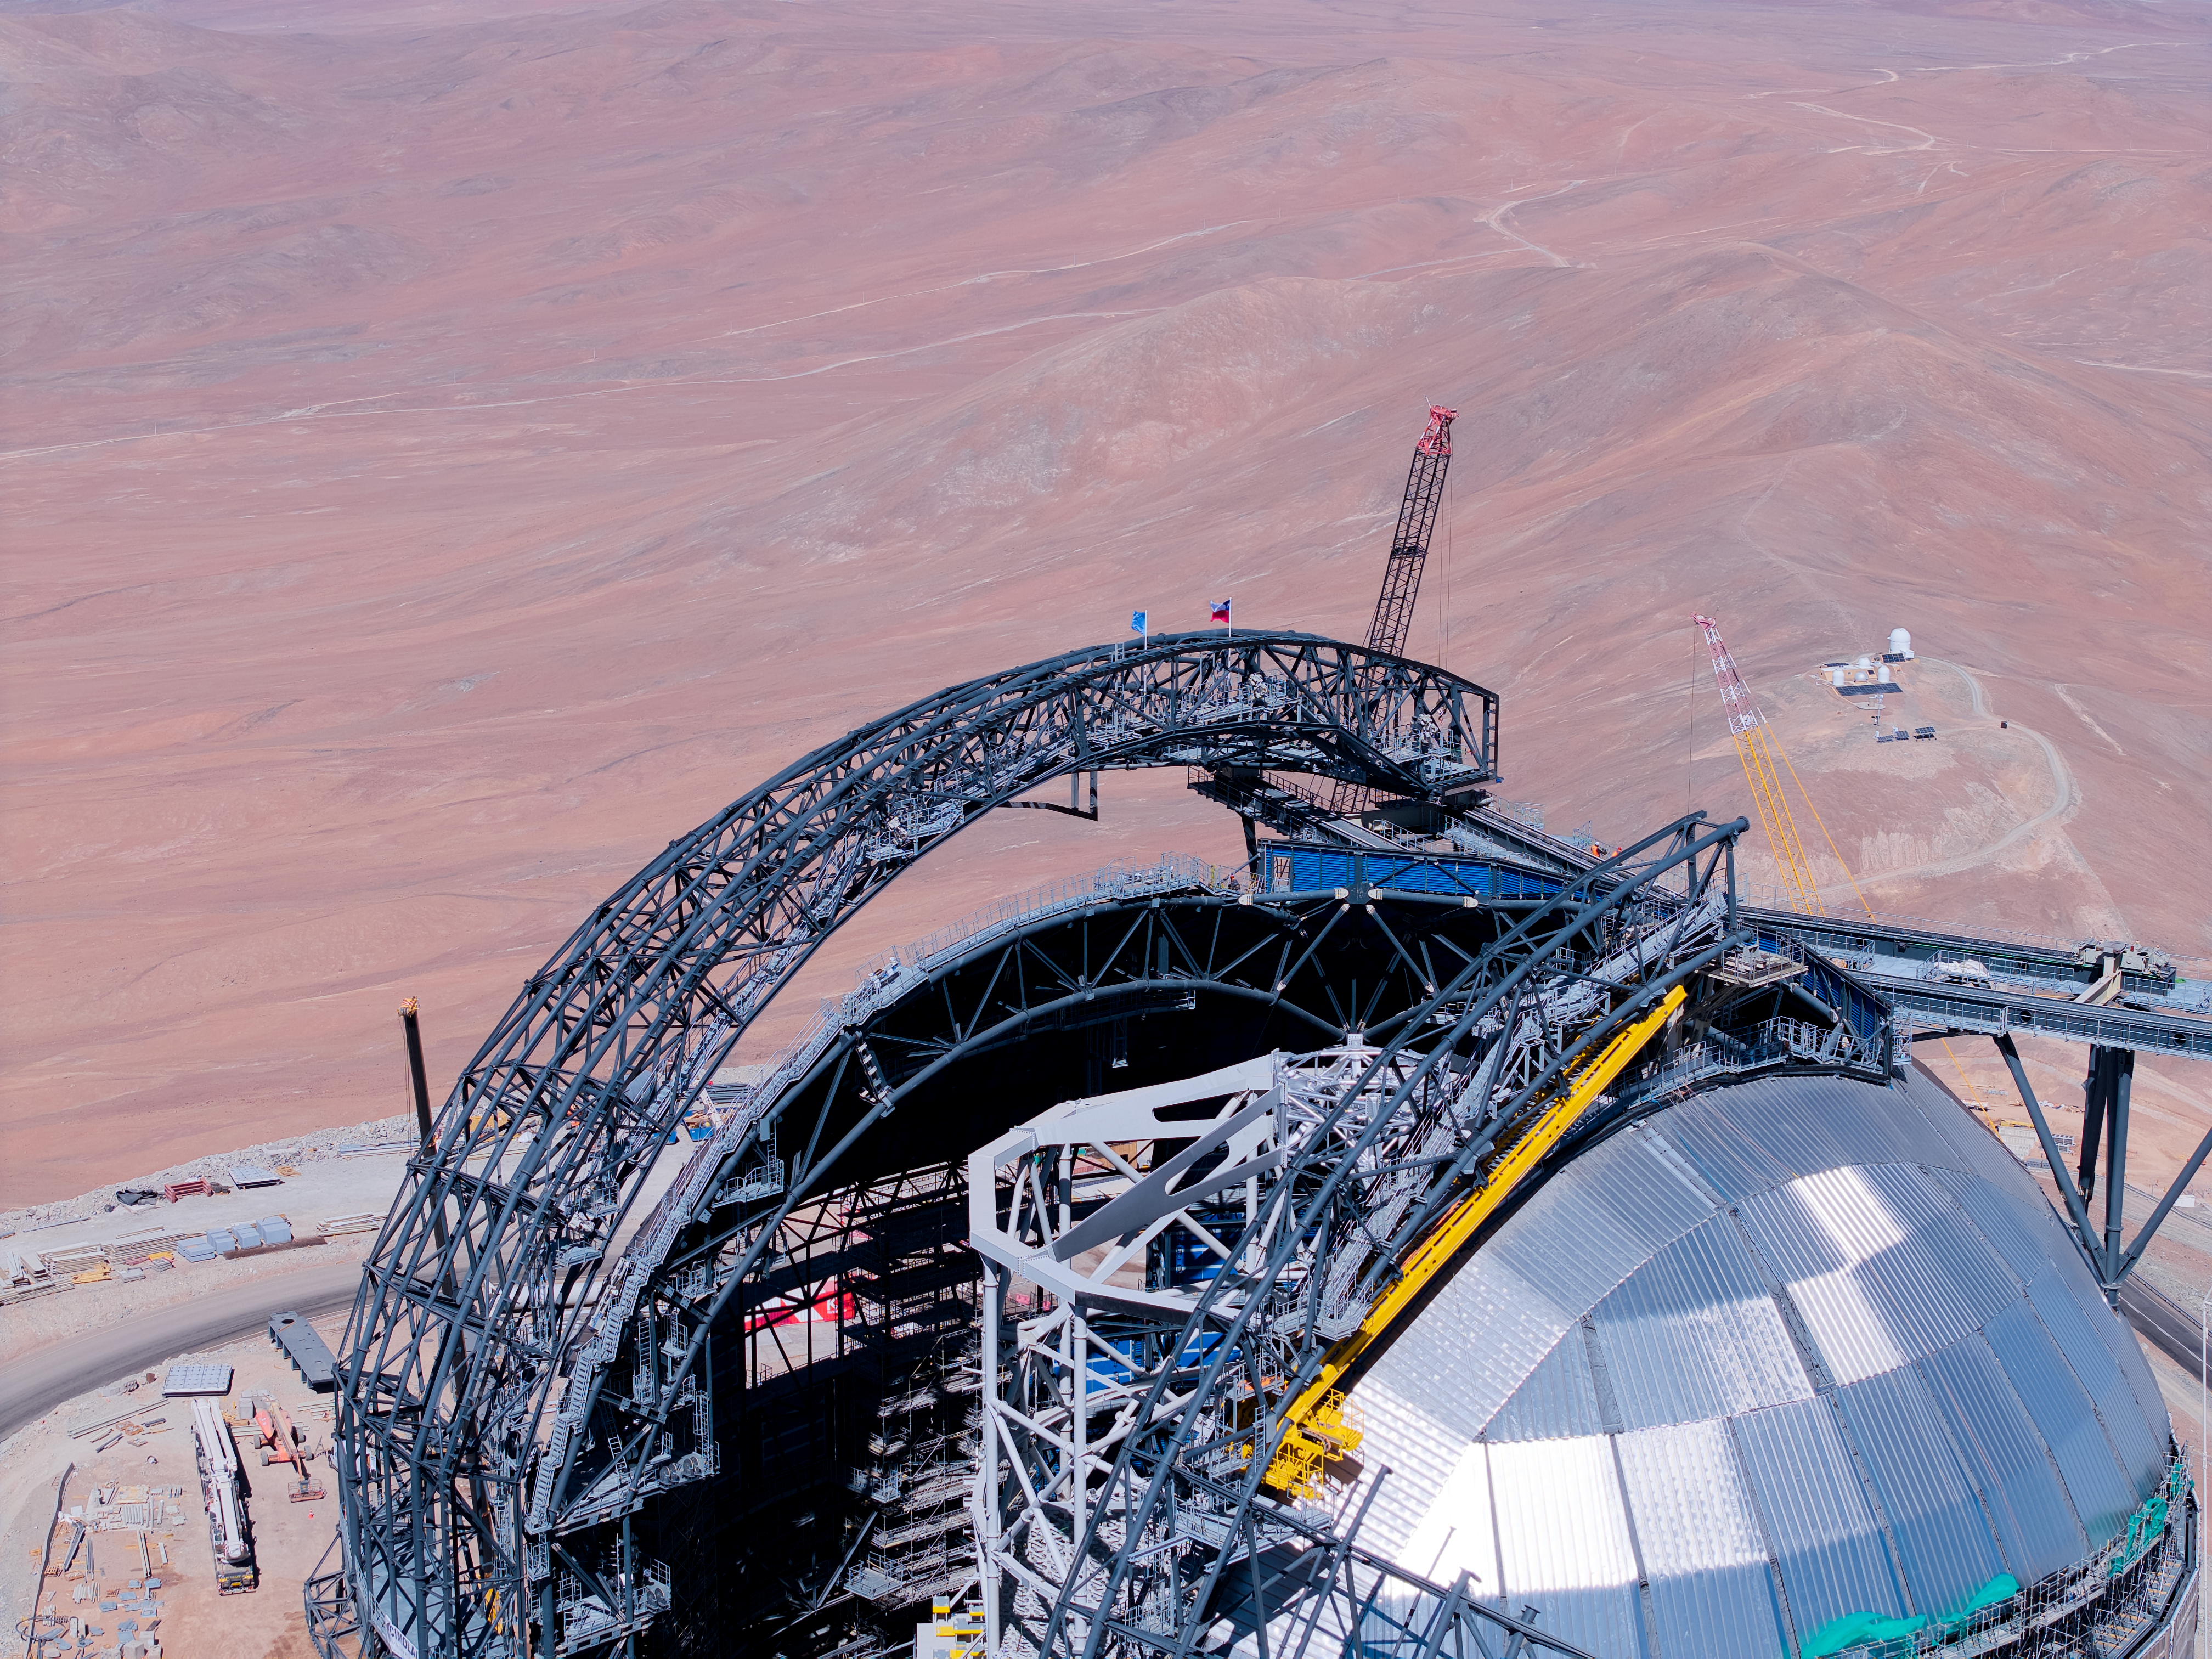

Flags atop the ELT

At the Extremely Large Telescope’s construction site on Cerro Armazones, ESO and Chilean flags have been placed at the top of the telescope’s dome as part of the Topping Out or Roofing Ceremony, celebrating construction on the ELT reaching its highest point. Known as Tijerales in Chile, the ceremony, which took place on 16 April, also involved a traditional barbecue for the workers on site, and was live-streamed to a partner event in Garching, Germany, for industrial and institutional partners. In this photo the flags are visible atop one of the dome doors with the Atacama Desert in the background.

Credit: ESO/CHEPOX